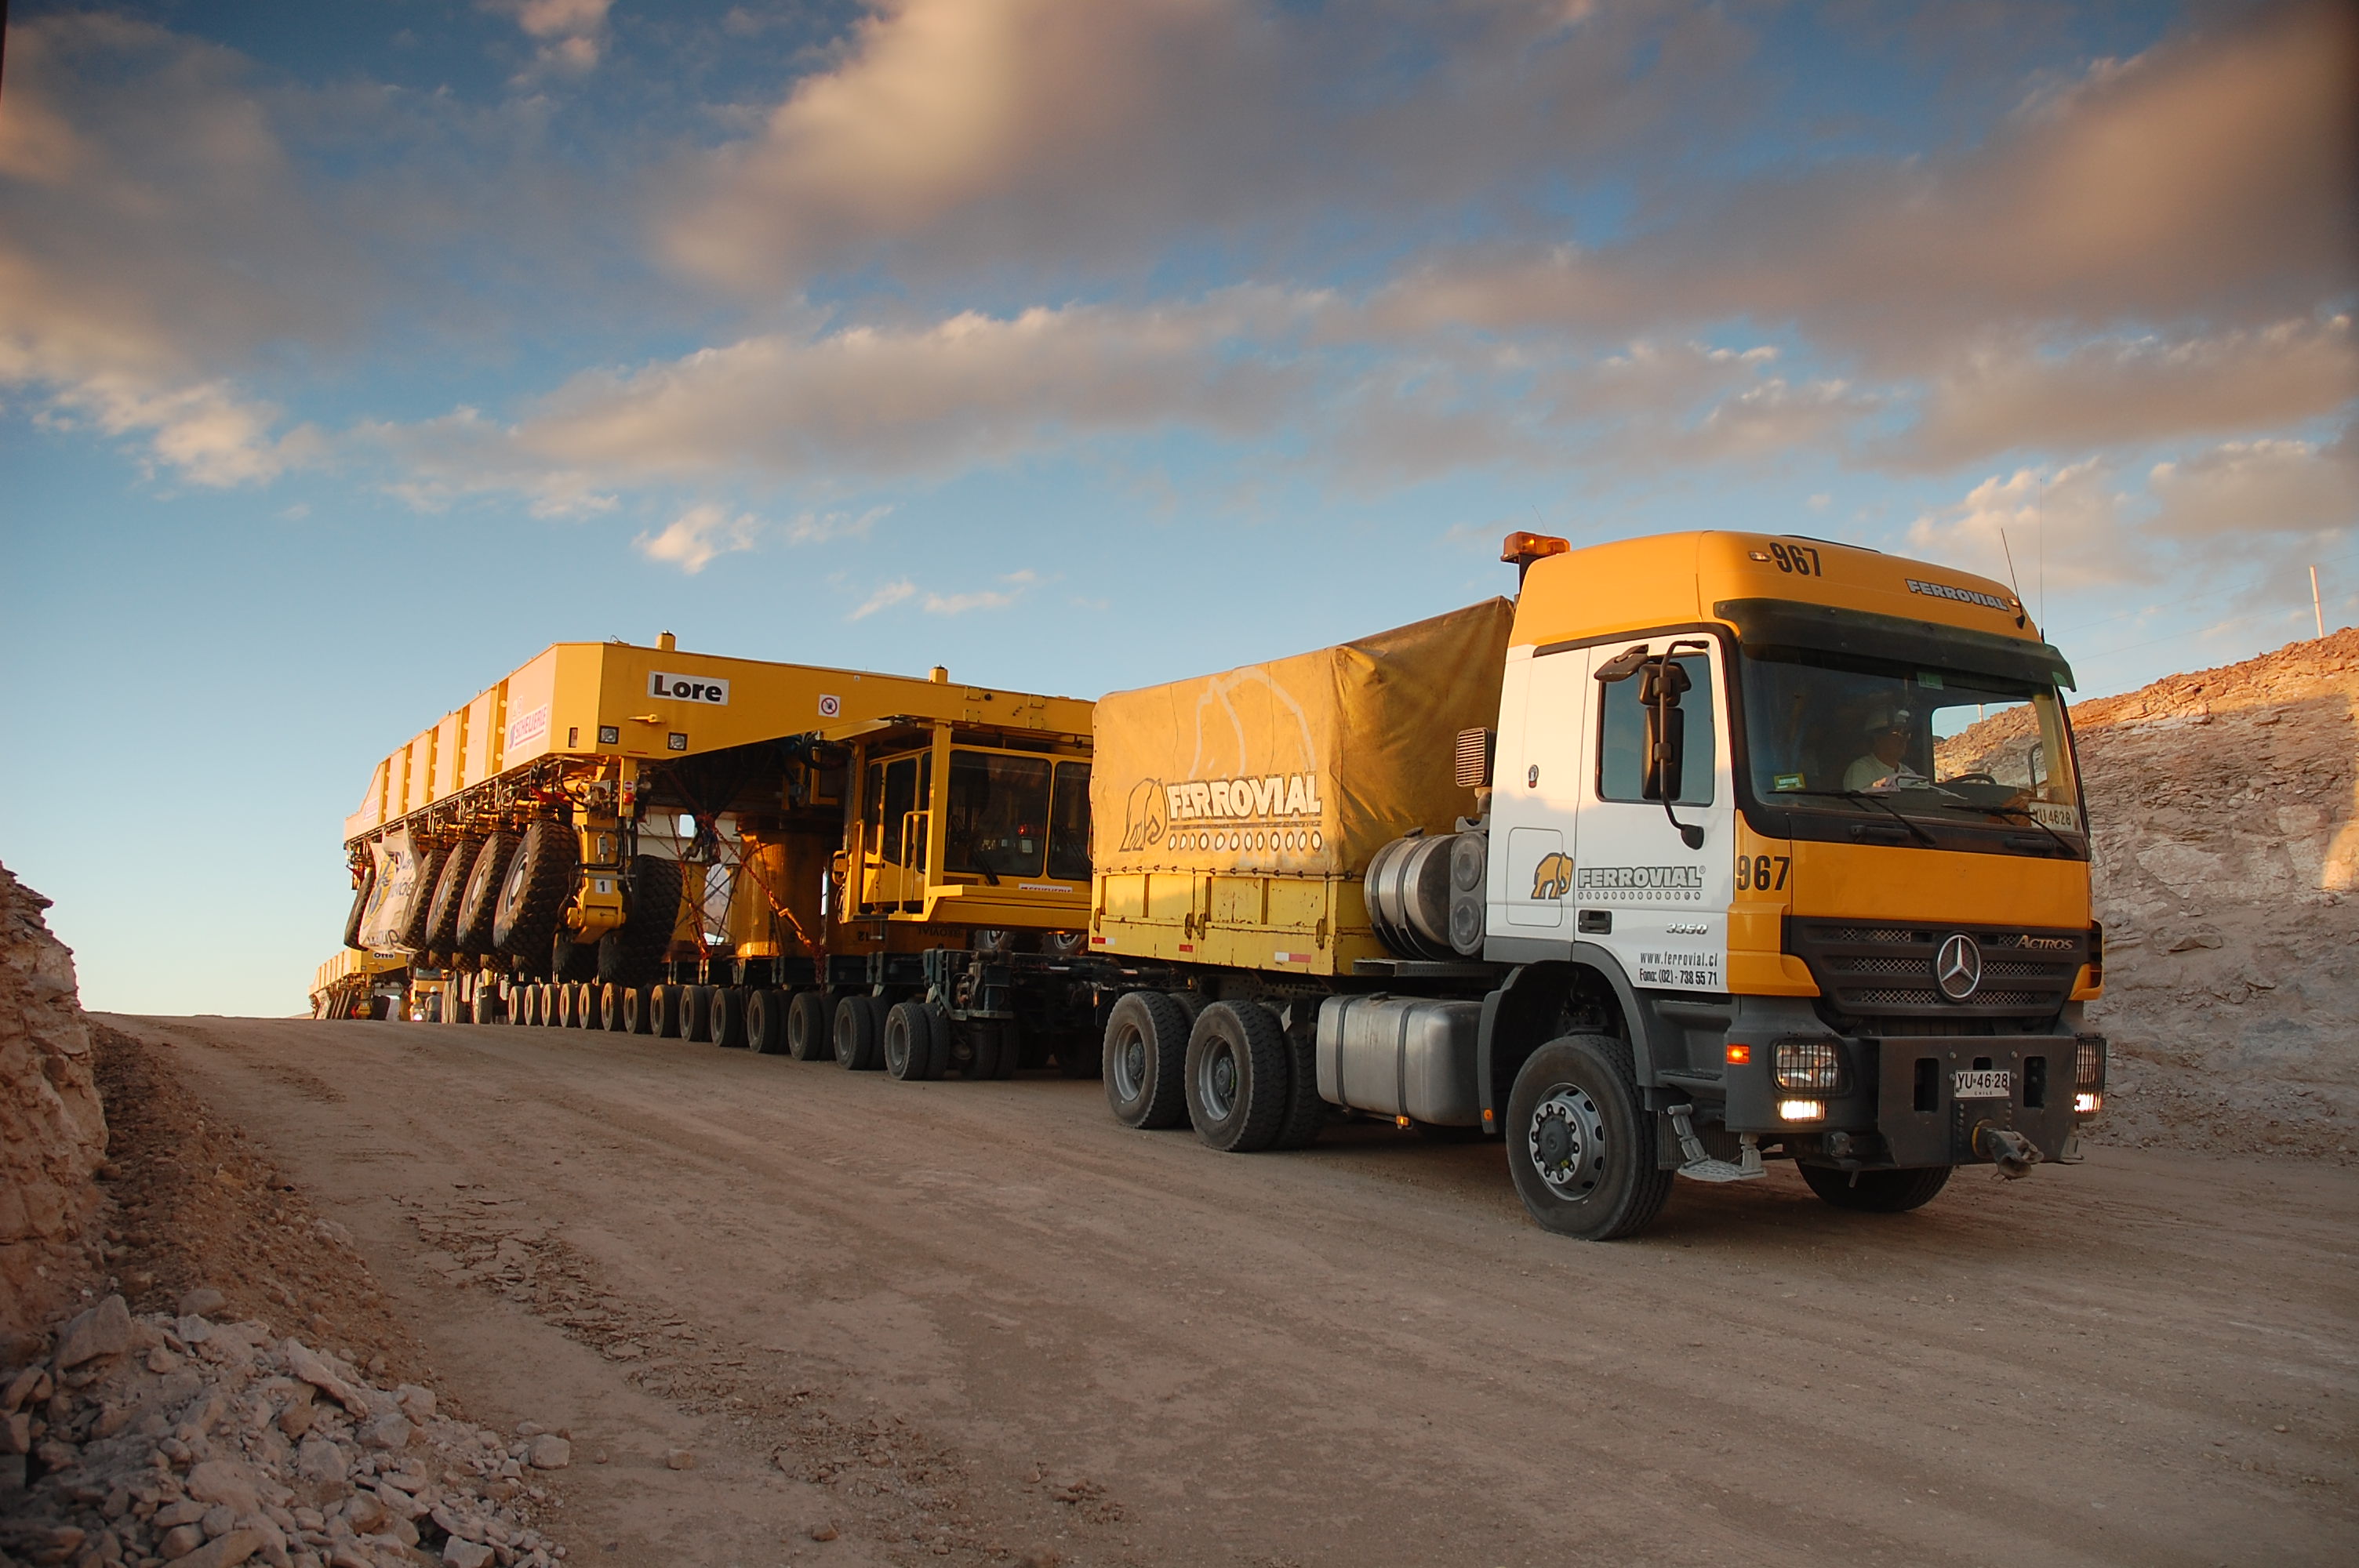

The two ALMA antenna transporters

On December 3 and 4 - 2007, the two ALMA antenna transporters, Otto and Lore, were being loaded onto a barge on the Neckar at Heilbronn harbour (Germany) to start their long journey to Chile. From there, they will travel to Antwerpen (Belgium) and then put onto a ship towards the port of Mejillones, in the north of Chile, to finally reach the ALMA base, close to San Pedro de Atacama. The ALMA antenna transporters are each 20 meter long, 10 meter wide and 6 meter high, and weigh 130 tonnes. They will be able to transport a 115-tonne antenna and set it down on a concrete pad within millimeters of a prescribed position. Image taken in December 2007.

Credit: ALMA (ESO/NAOJ/NRAO)